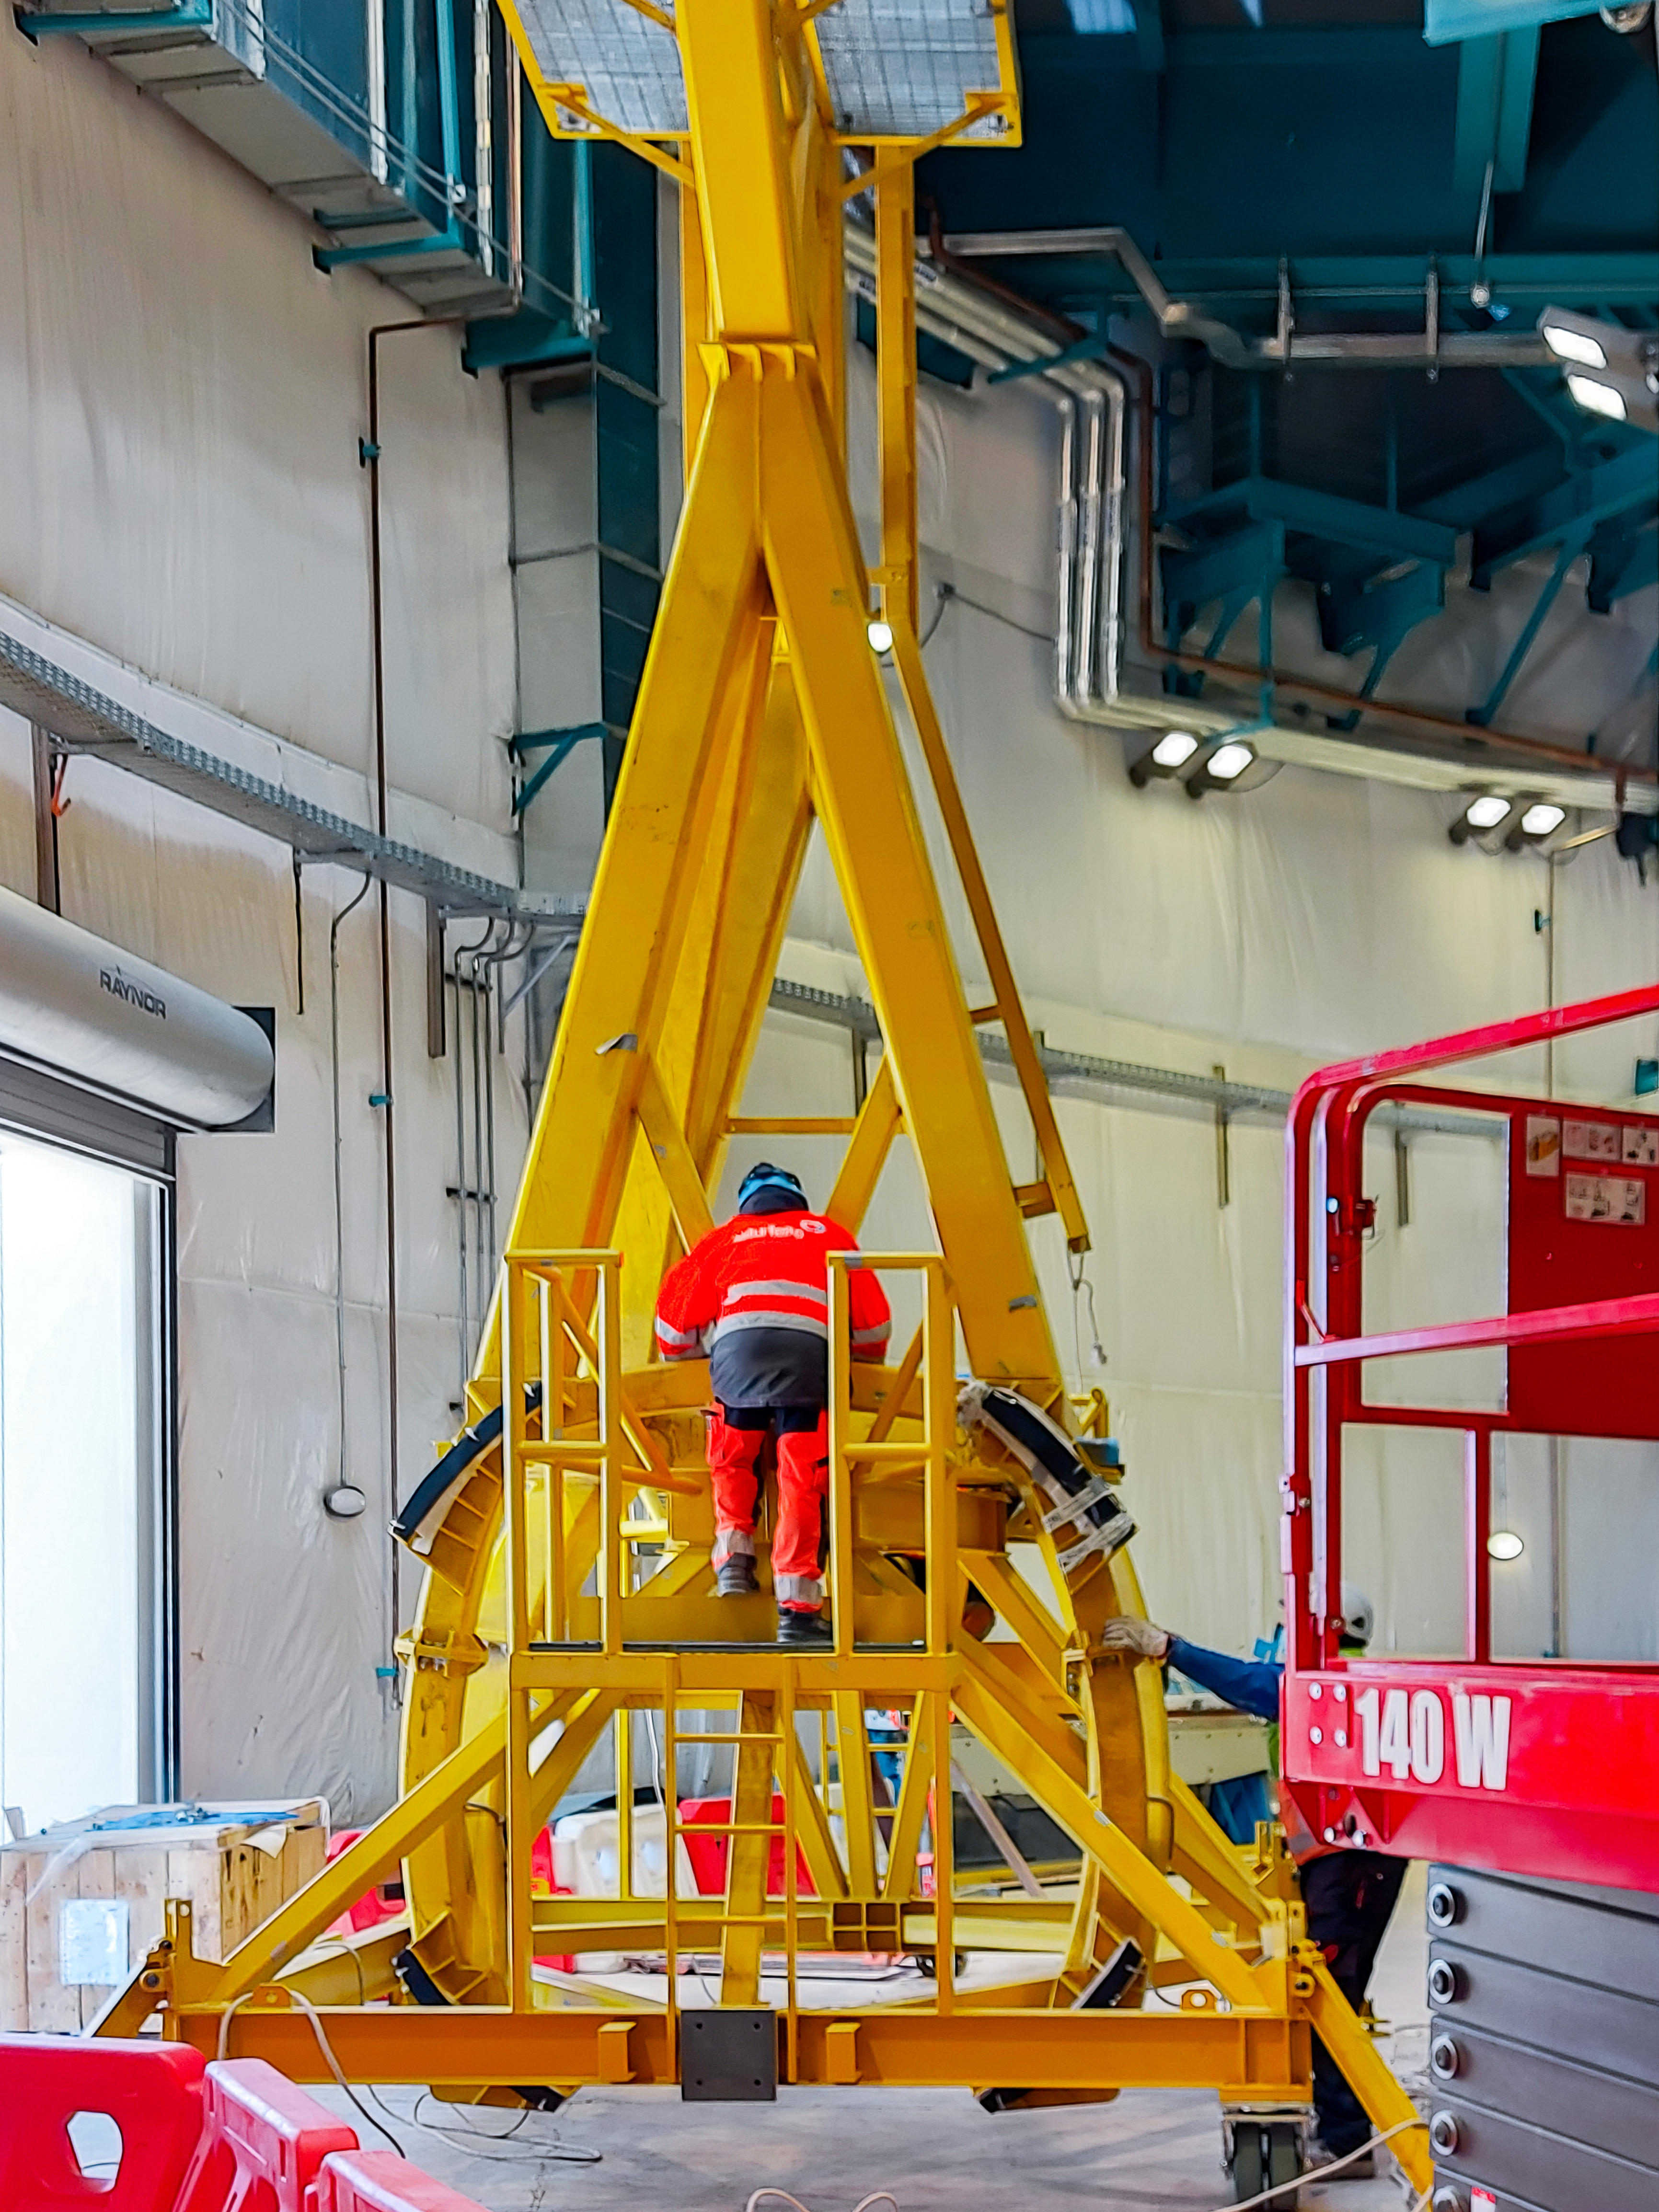

Practicing removing Rubin's camera

On November 23rd, 2021, the team on Cerro Pachón used the dome bridge crane and the camera lifting fixture to remove the camera surrogate mass from the Telescope Mount Assembly (TMA) and place it on the camera cart. The next day, they reversed the operation and inserted the camera surrogate mass back into the TMA. Although this procedure had been performed in the Asturfeito factory in 2018, this was the first time the exercise was done inside the observatory dome.

Credit: Vera C. Rubin Observatory/NOIRLAB/AURA/NSF/O. Nunez